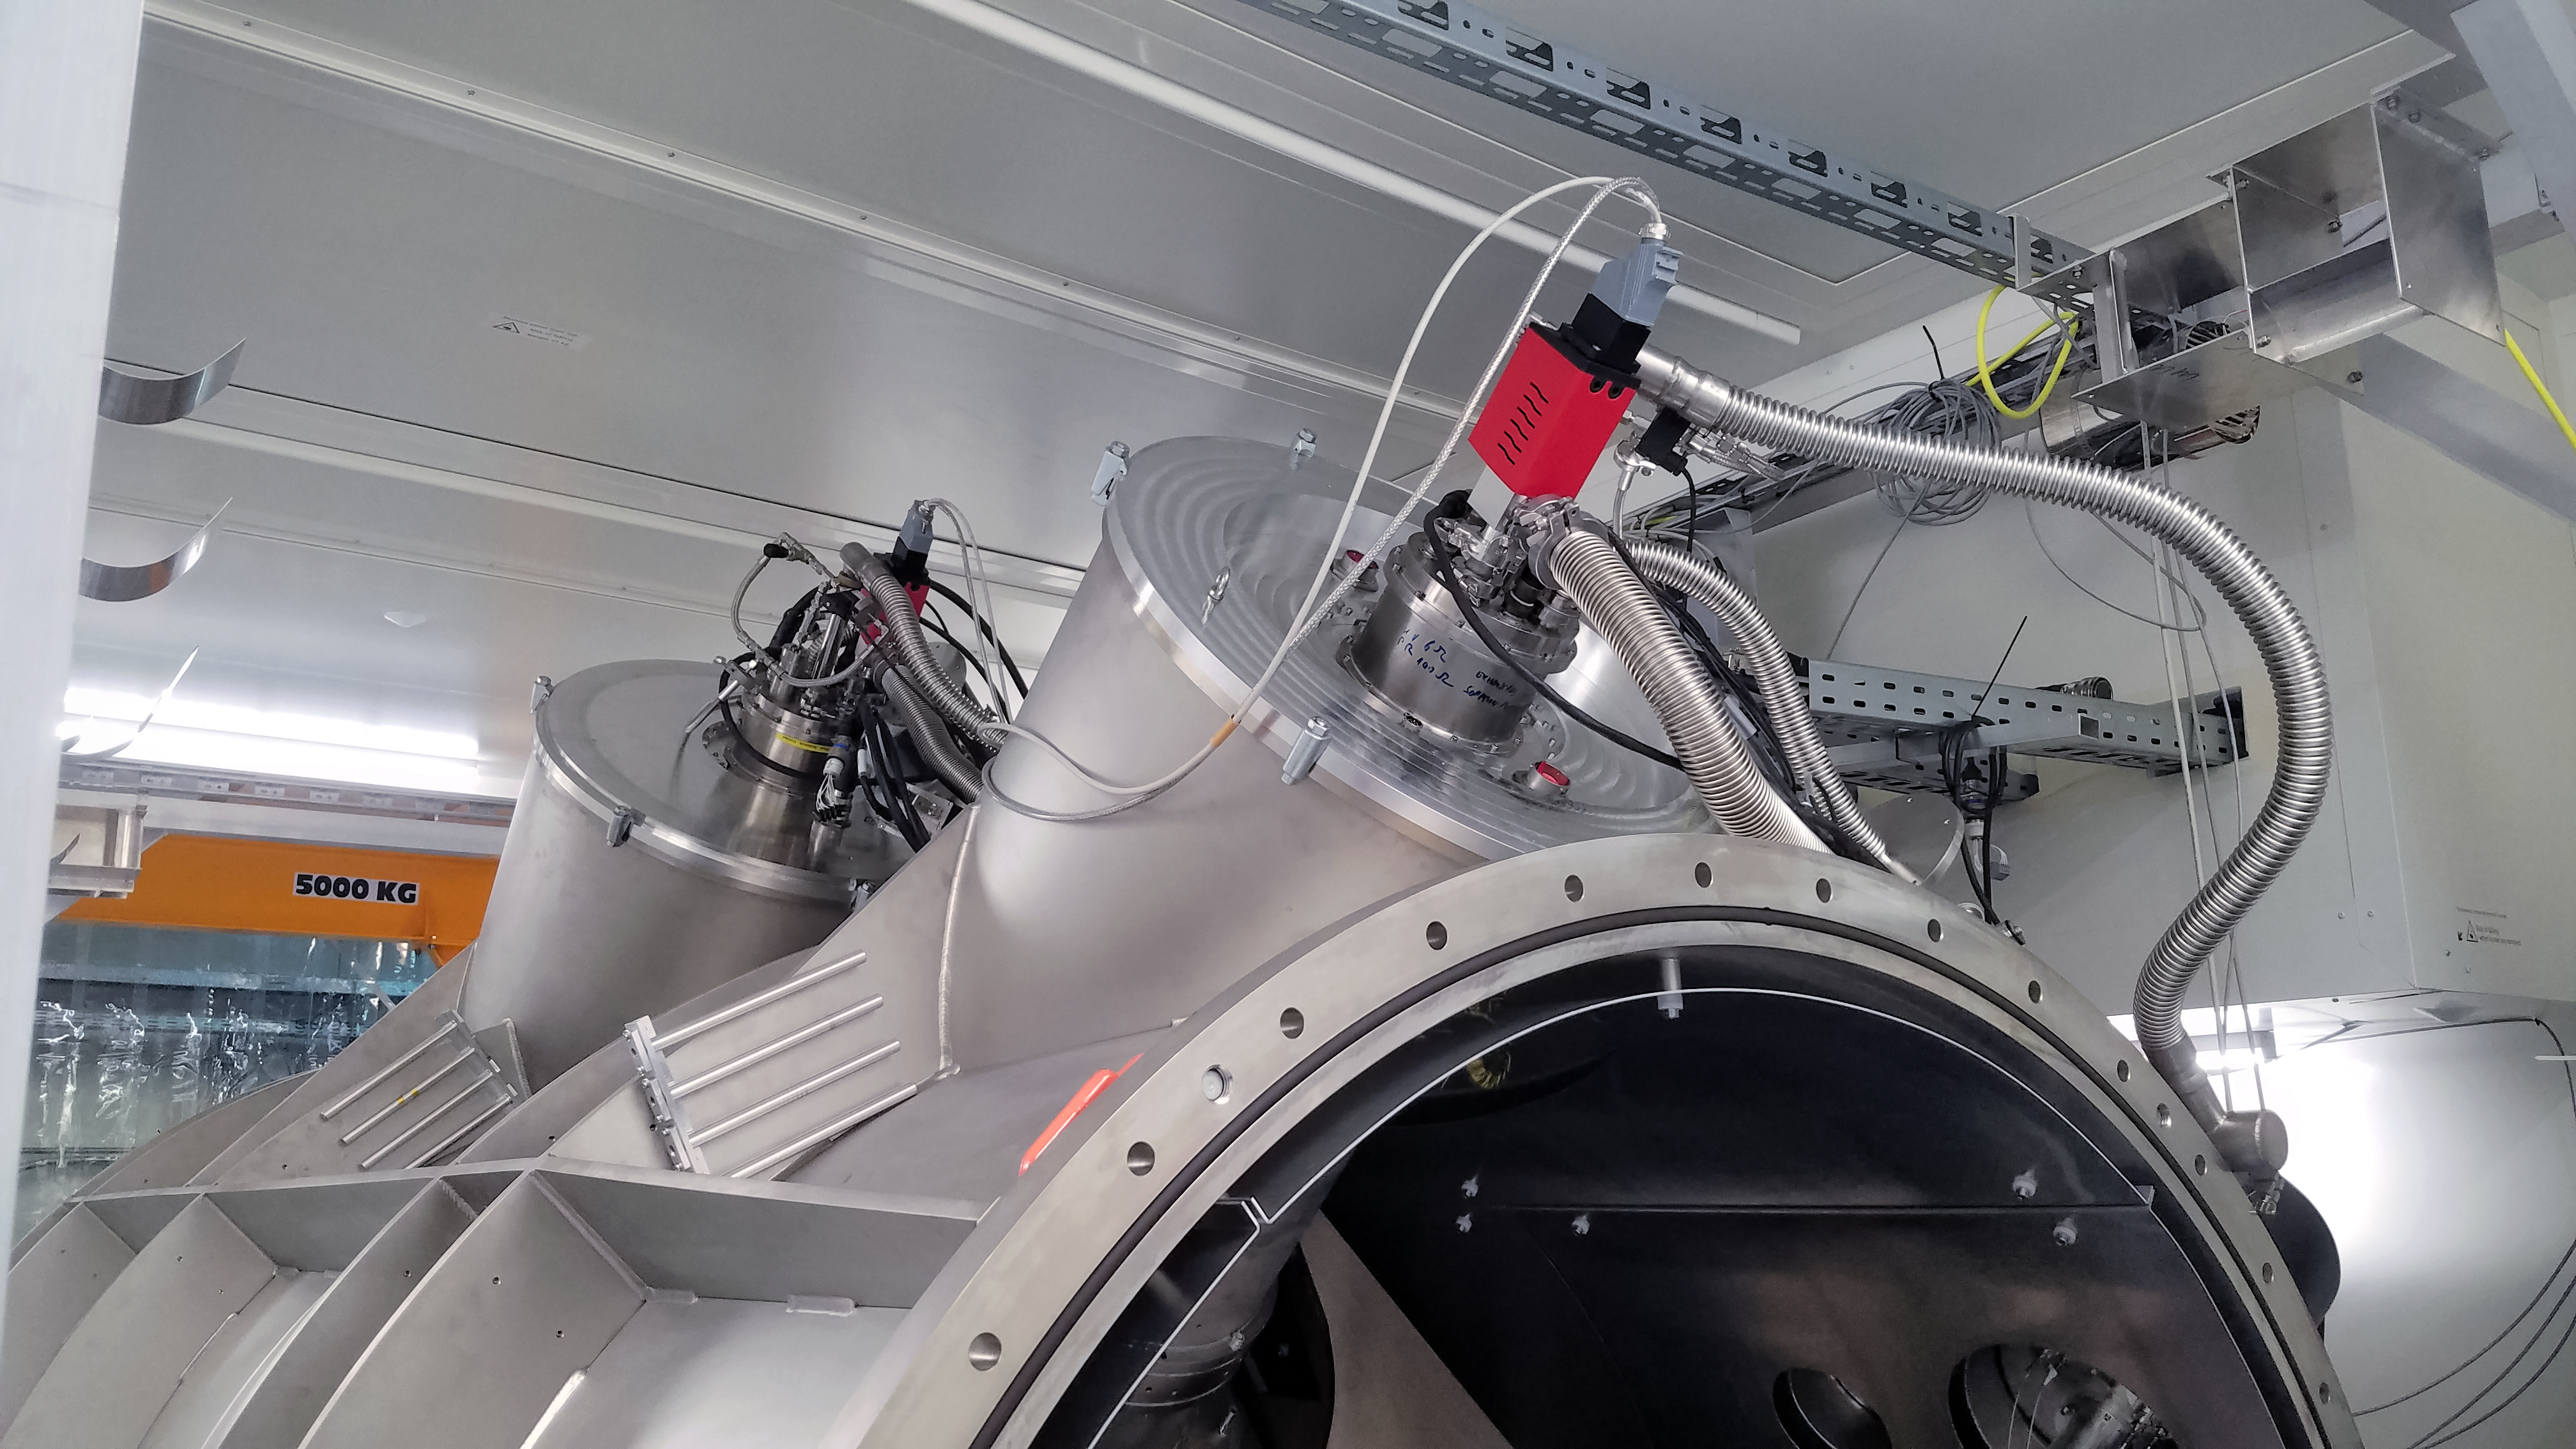

ESPRESSO achieves First Light: vacuum vessel

The Echelle SPectrograph for Rocky Exoplanet and Stable Spectroscopic Observations (ESPRESSO) successfully made its first observations in November 2017. Installed on ESO’s Very Large Telescope (VLT) in Chile, ESPRESSO will search for exoplanets with unprecedented precision by looking at the minuscule changes in the properties of light coming from their host stars. For the first time ever, an instrument will be able to sum up the light from all four VLT telescopes and achieve the light collecting power of a 16-metre telescope.

This view shows the vacuum vessel where the extremely stable spectrographs are located.

Credit: Denis Mégevand, University of Geneva